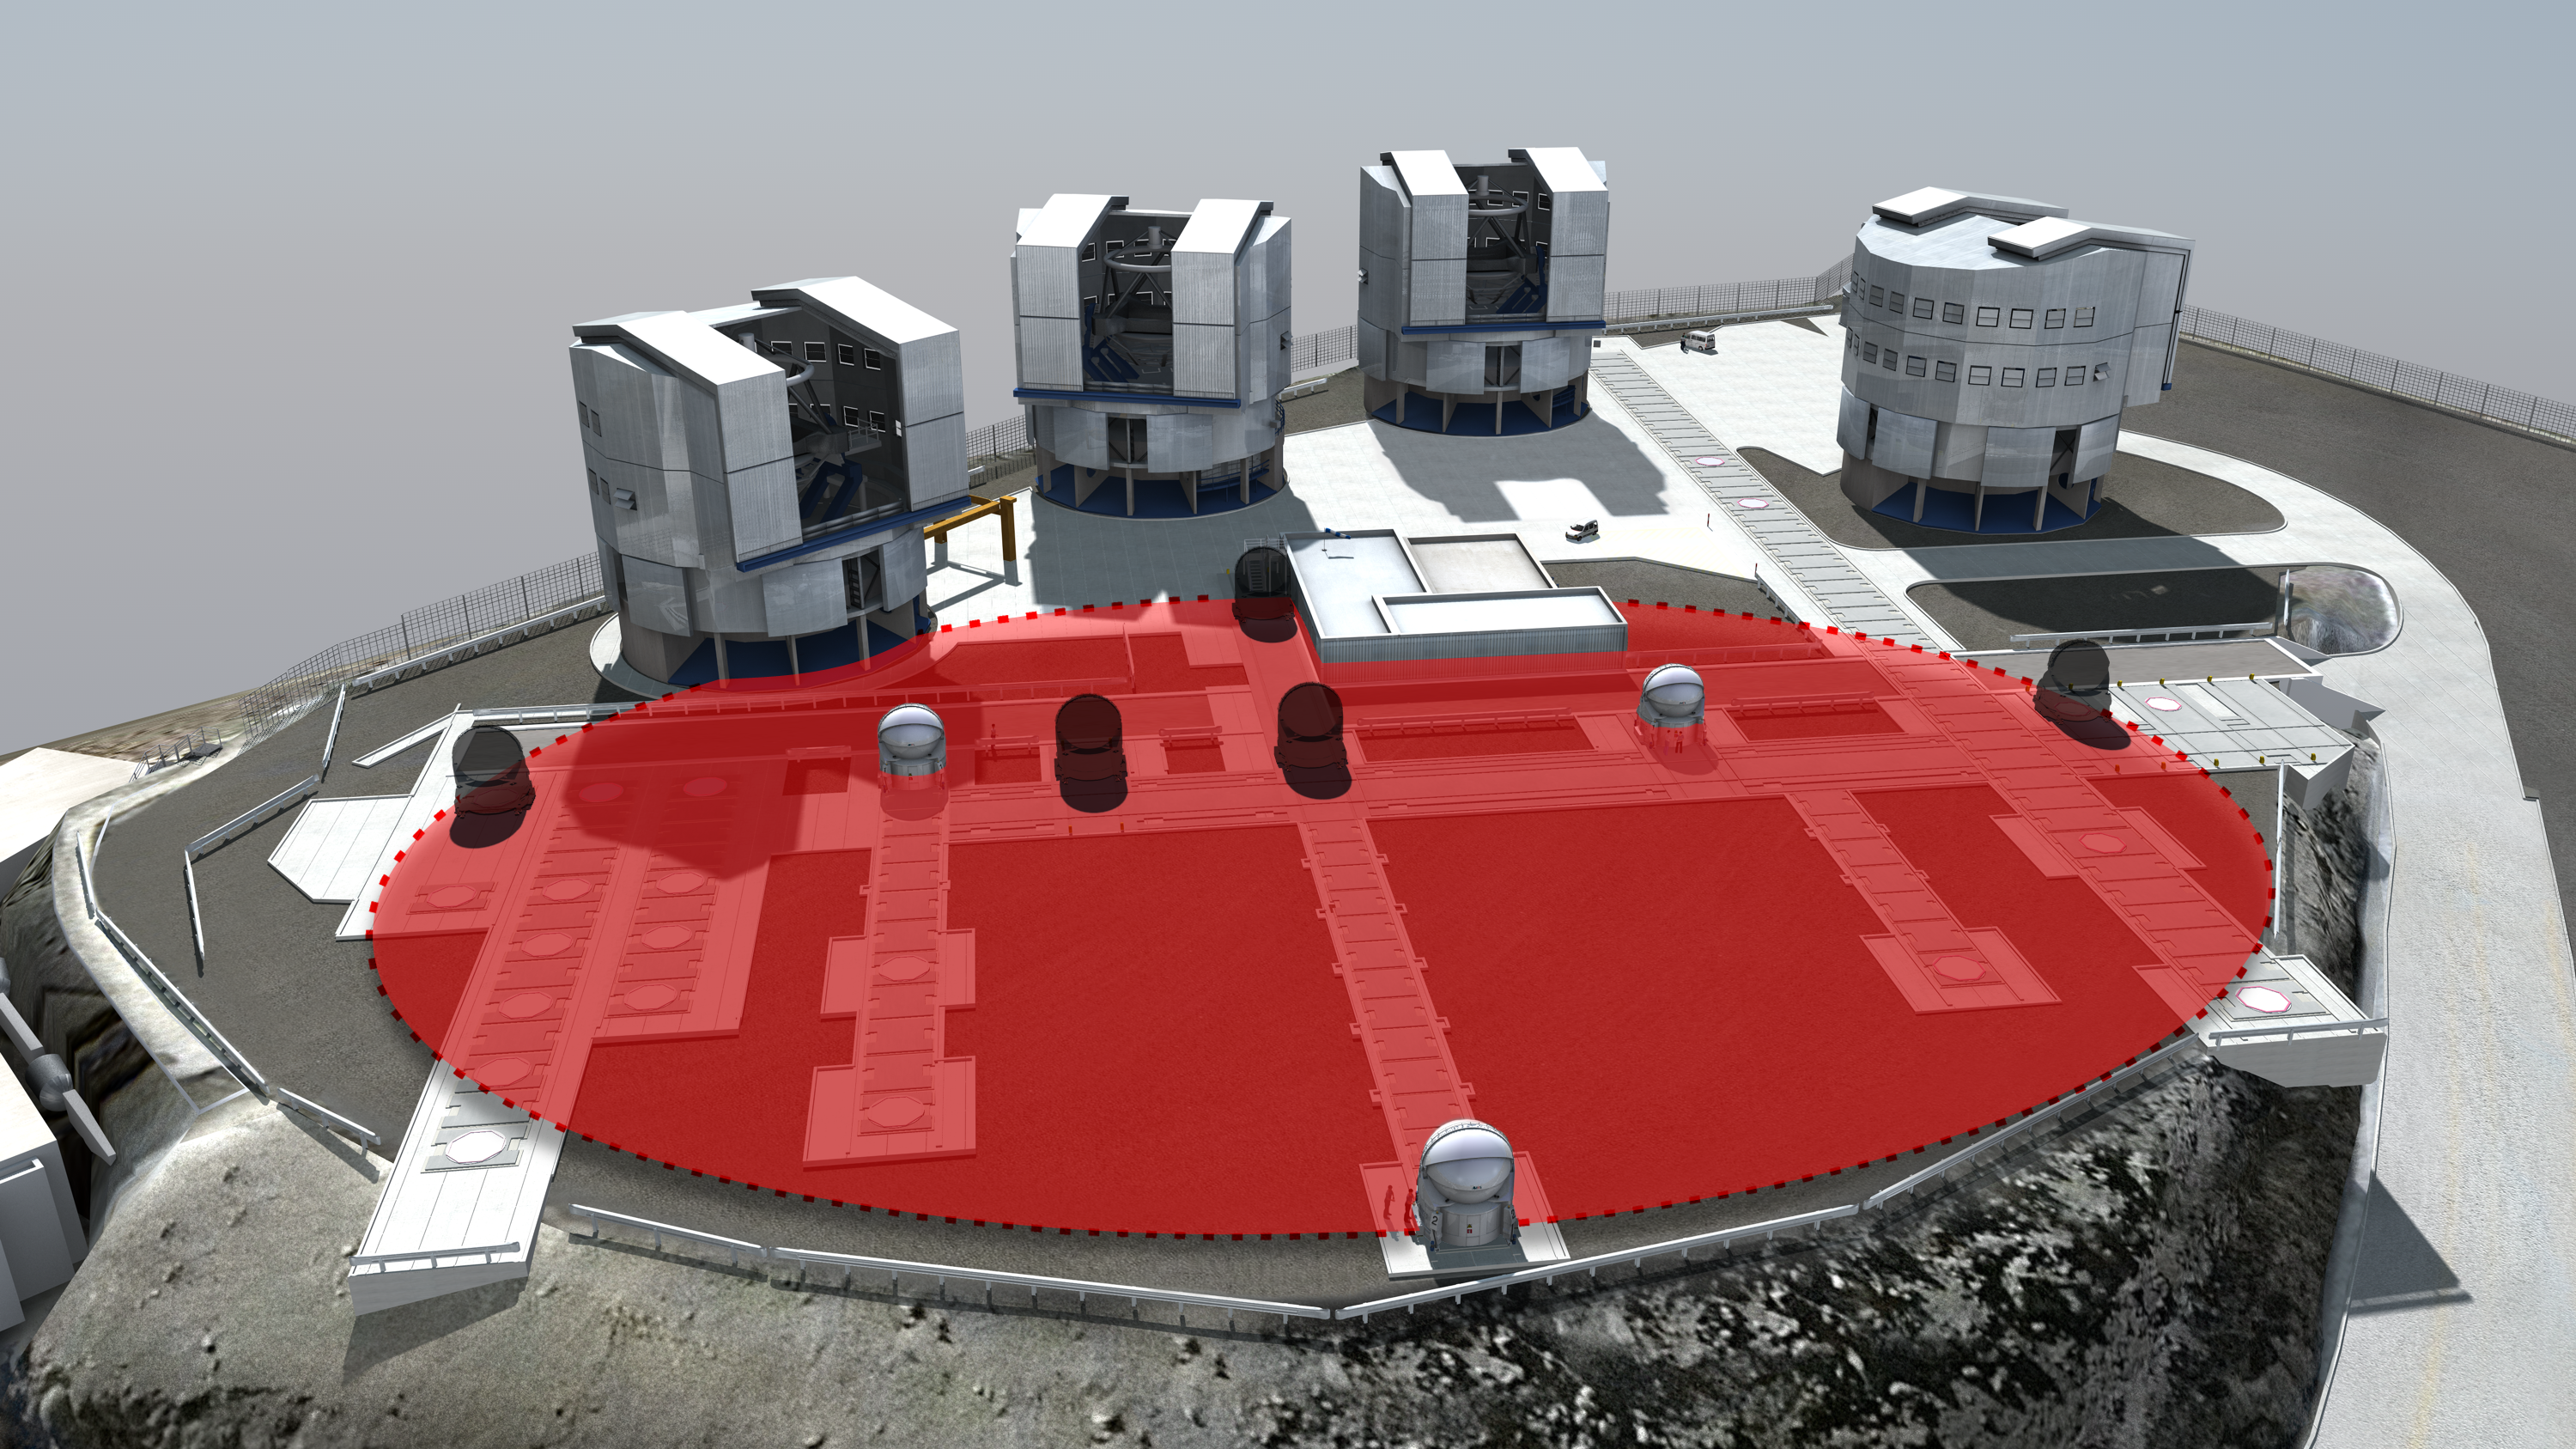

A virtual 100-metre telescope

Light collected by three VLT Auxiliary Telescopes, and combined using the technique of interferometry, provides astronomers with vision as sharp as that from a giant telescope with a diameter equal to the largest separation between the telescopes used. To obtain the image of T Leporis using data from the Very Large Telescope Interferometer, astronomers used the four 1.8-metre Auxiliary Telescopes in different configurations to mimic a telescope almost 100 metres in diameter, as represented schematically on this artist’s impression of the Paranal platform.

Credit: ESO